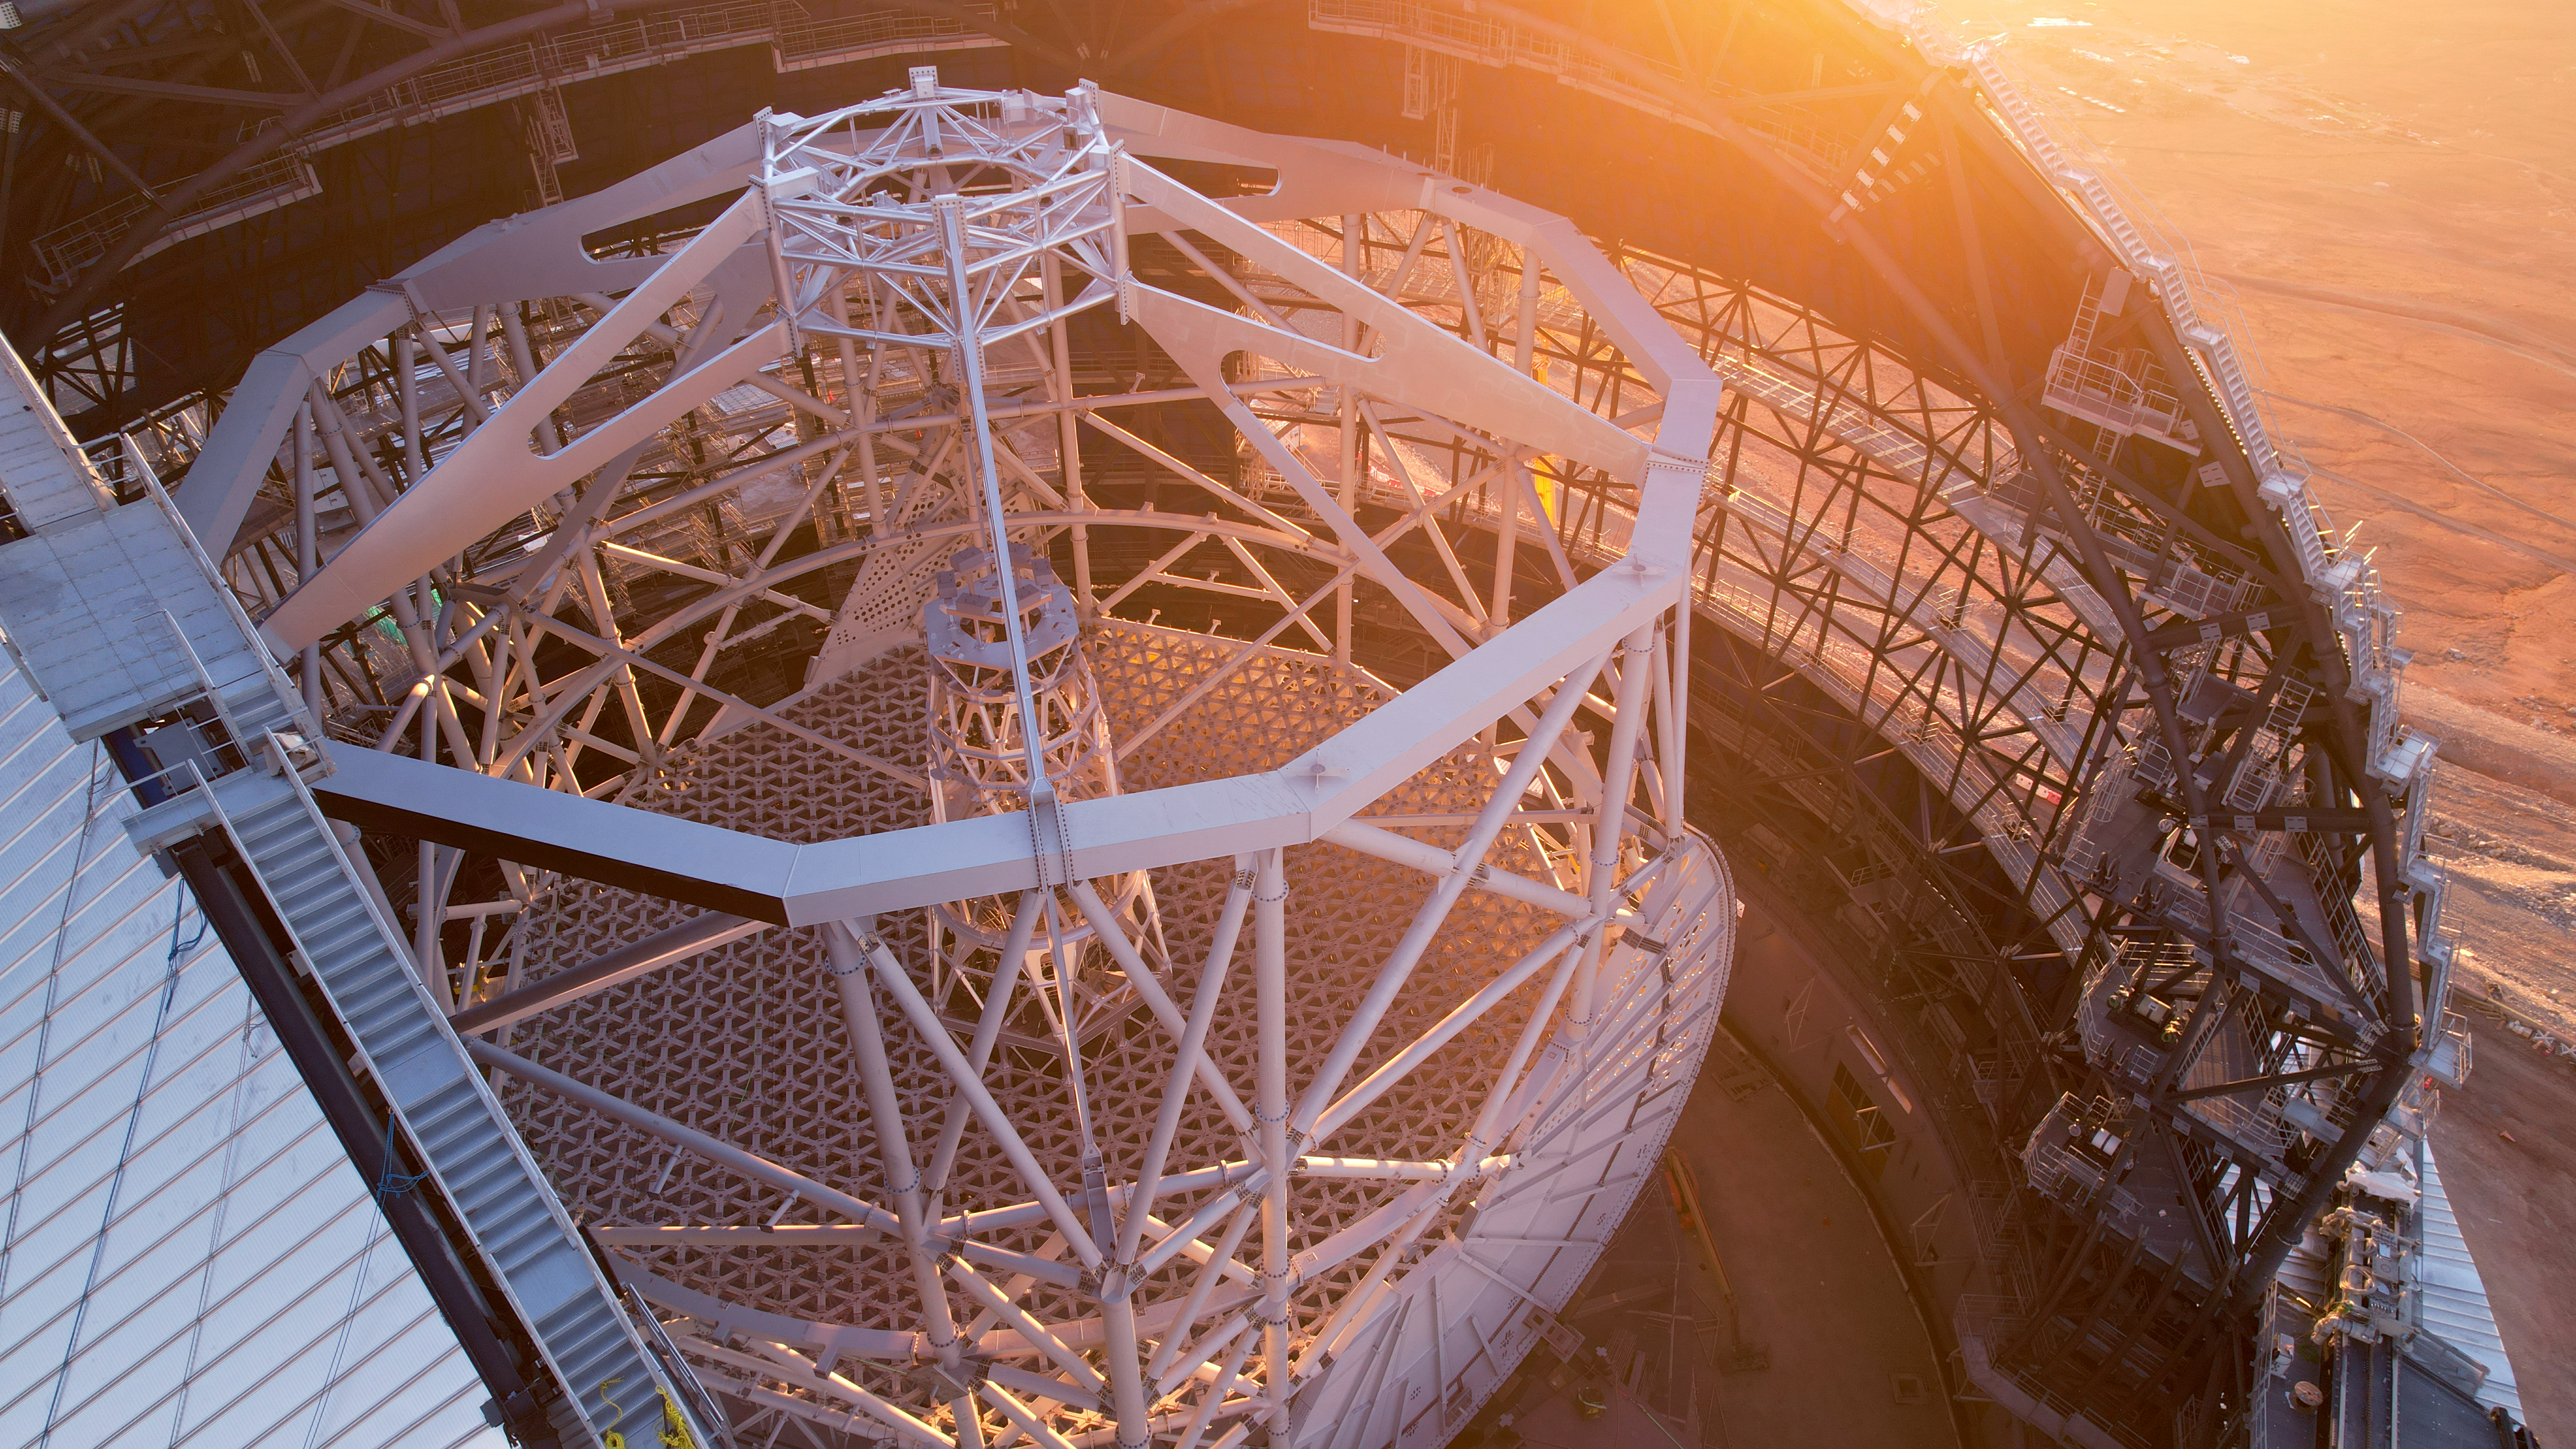

The framework for greatness

Bathed in the sunset light of Chile’s Atacama Desert, this Picture of the Week shows steady progress in the construction of ESO’s Extremely Large Telescope (ELT).

From up here, the ELT’s white tube-like altitude structure is clearly the eyecatcher. The close-knitted truss structure at the bottom is the support cell of the ELT’s 39-m primary mirror, the largest telescope mirror ever made. The light it collects from the cosmos will bounce off to the secondary mirror, which will be held in the central ring seen at the very top of the picture. Light will then travel down again through the ELT’s central tower and its three additional mirrors, before it reaches the scientific instruments that will be located at the side of the telescope.

At first glance, with no humans or bananas for scale, the steel structure might look modest in size. But the altitude structure alone is already more than 50 metres high, and the roof opening is 41 metres wide. If you want to take the stairs and walkways from the entrance of the ELT’s dome all the way up to the top, you need about 30 minutes. Now that’s what we call a workout!

Credit: ESO/G. Vecchia